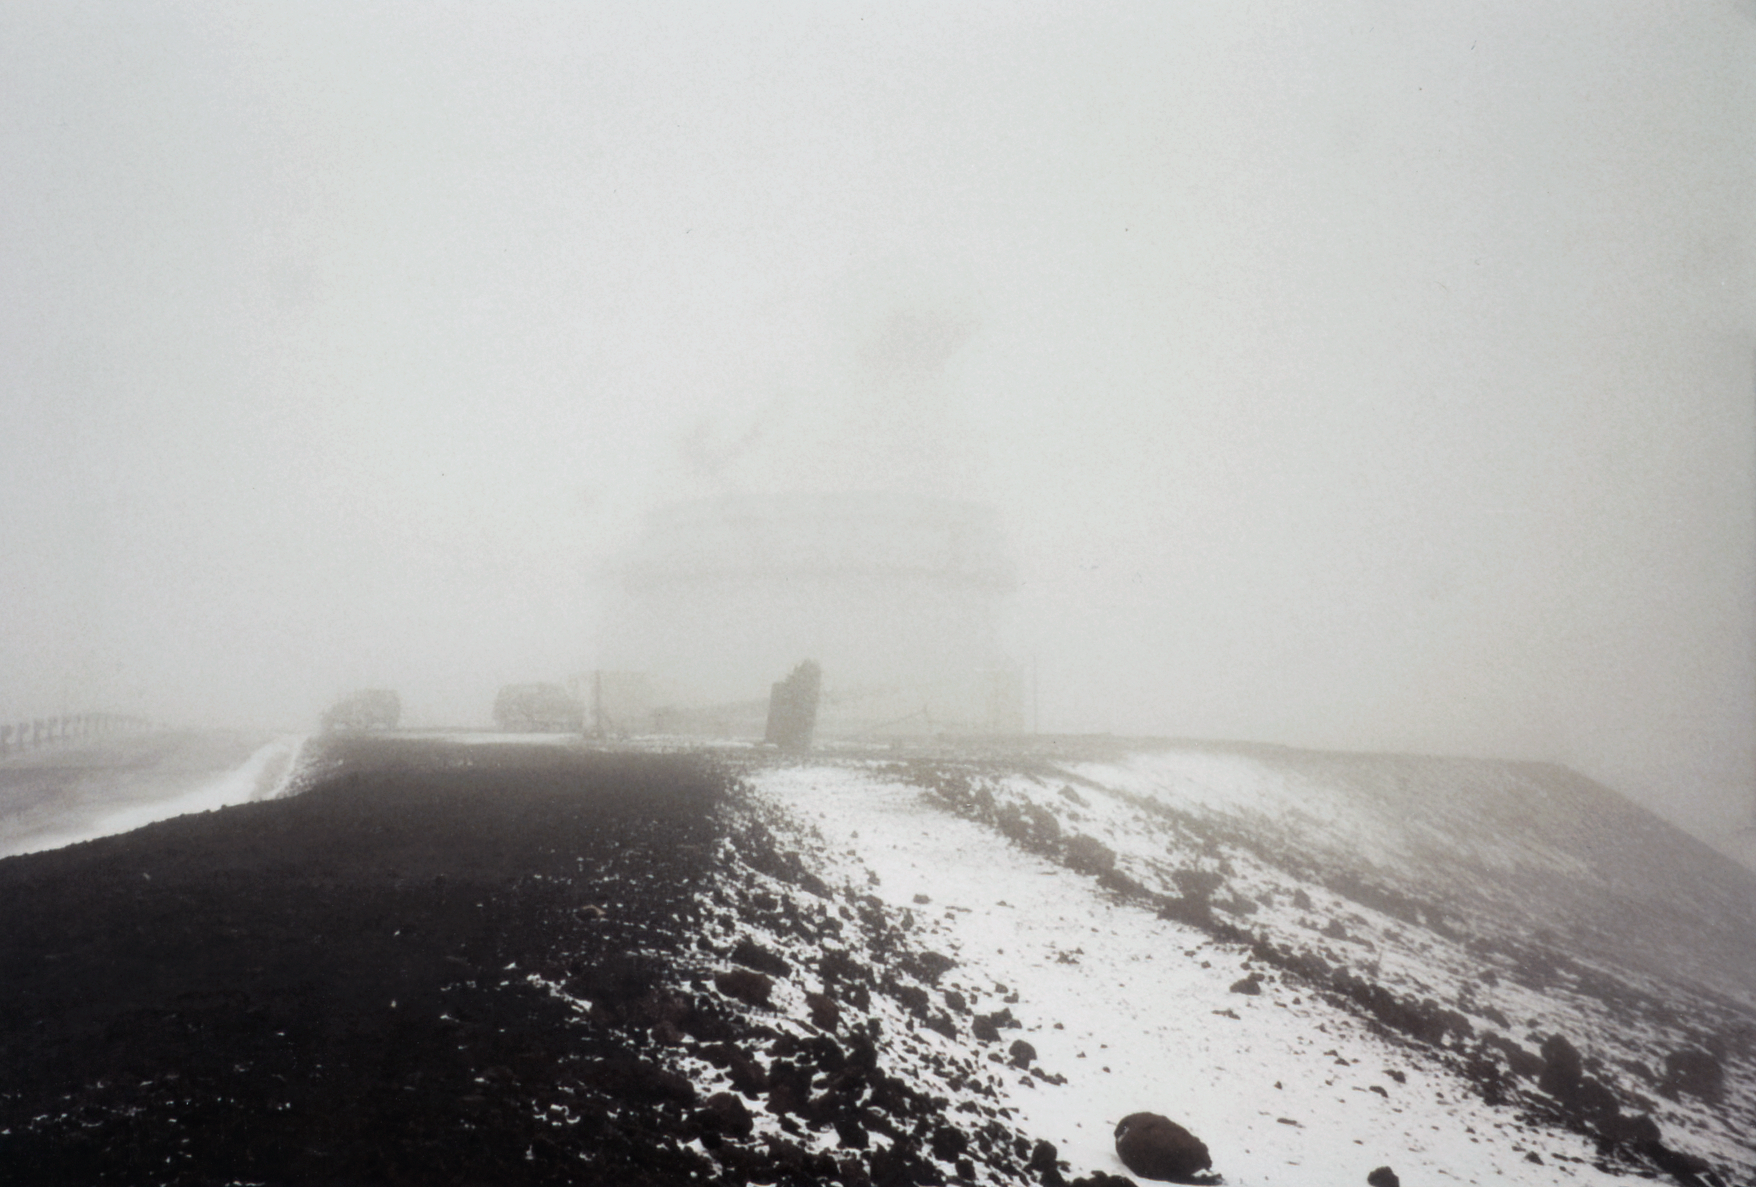

Snow at Future Gemini Site

Snow dusts the future site of Gemini North on Maunakea in 1995.

Credit: International Gemini Observatory/NOIRLab/NSF/AURA